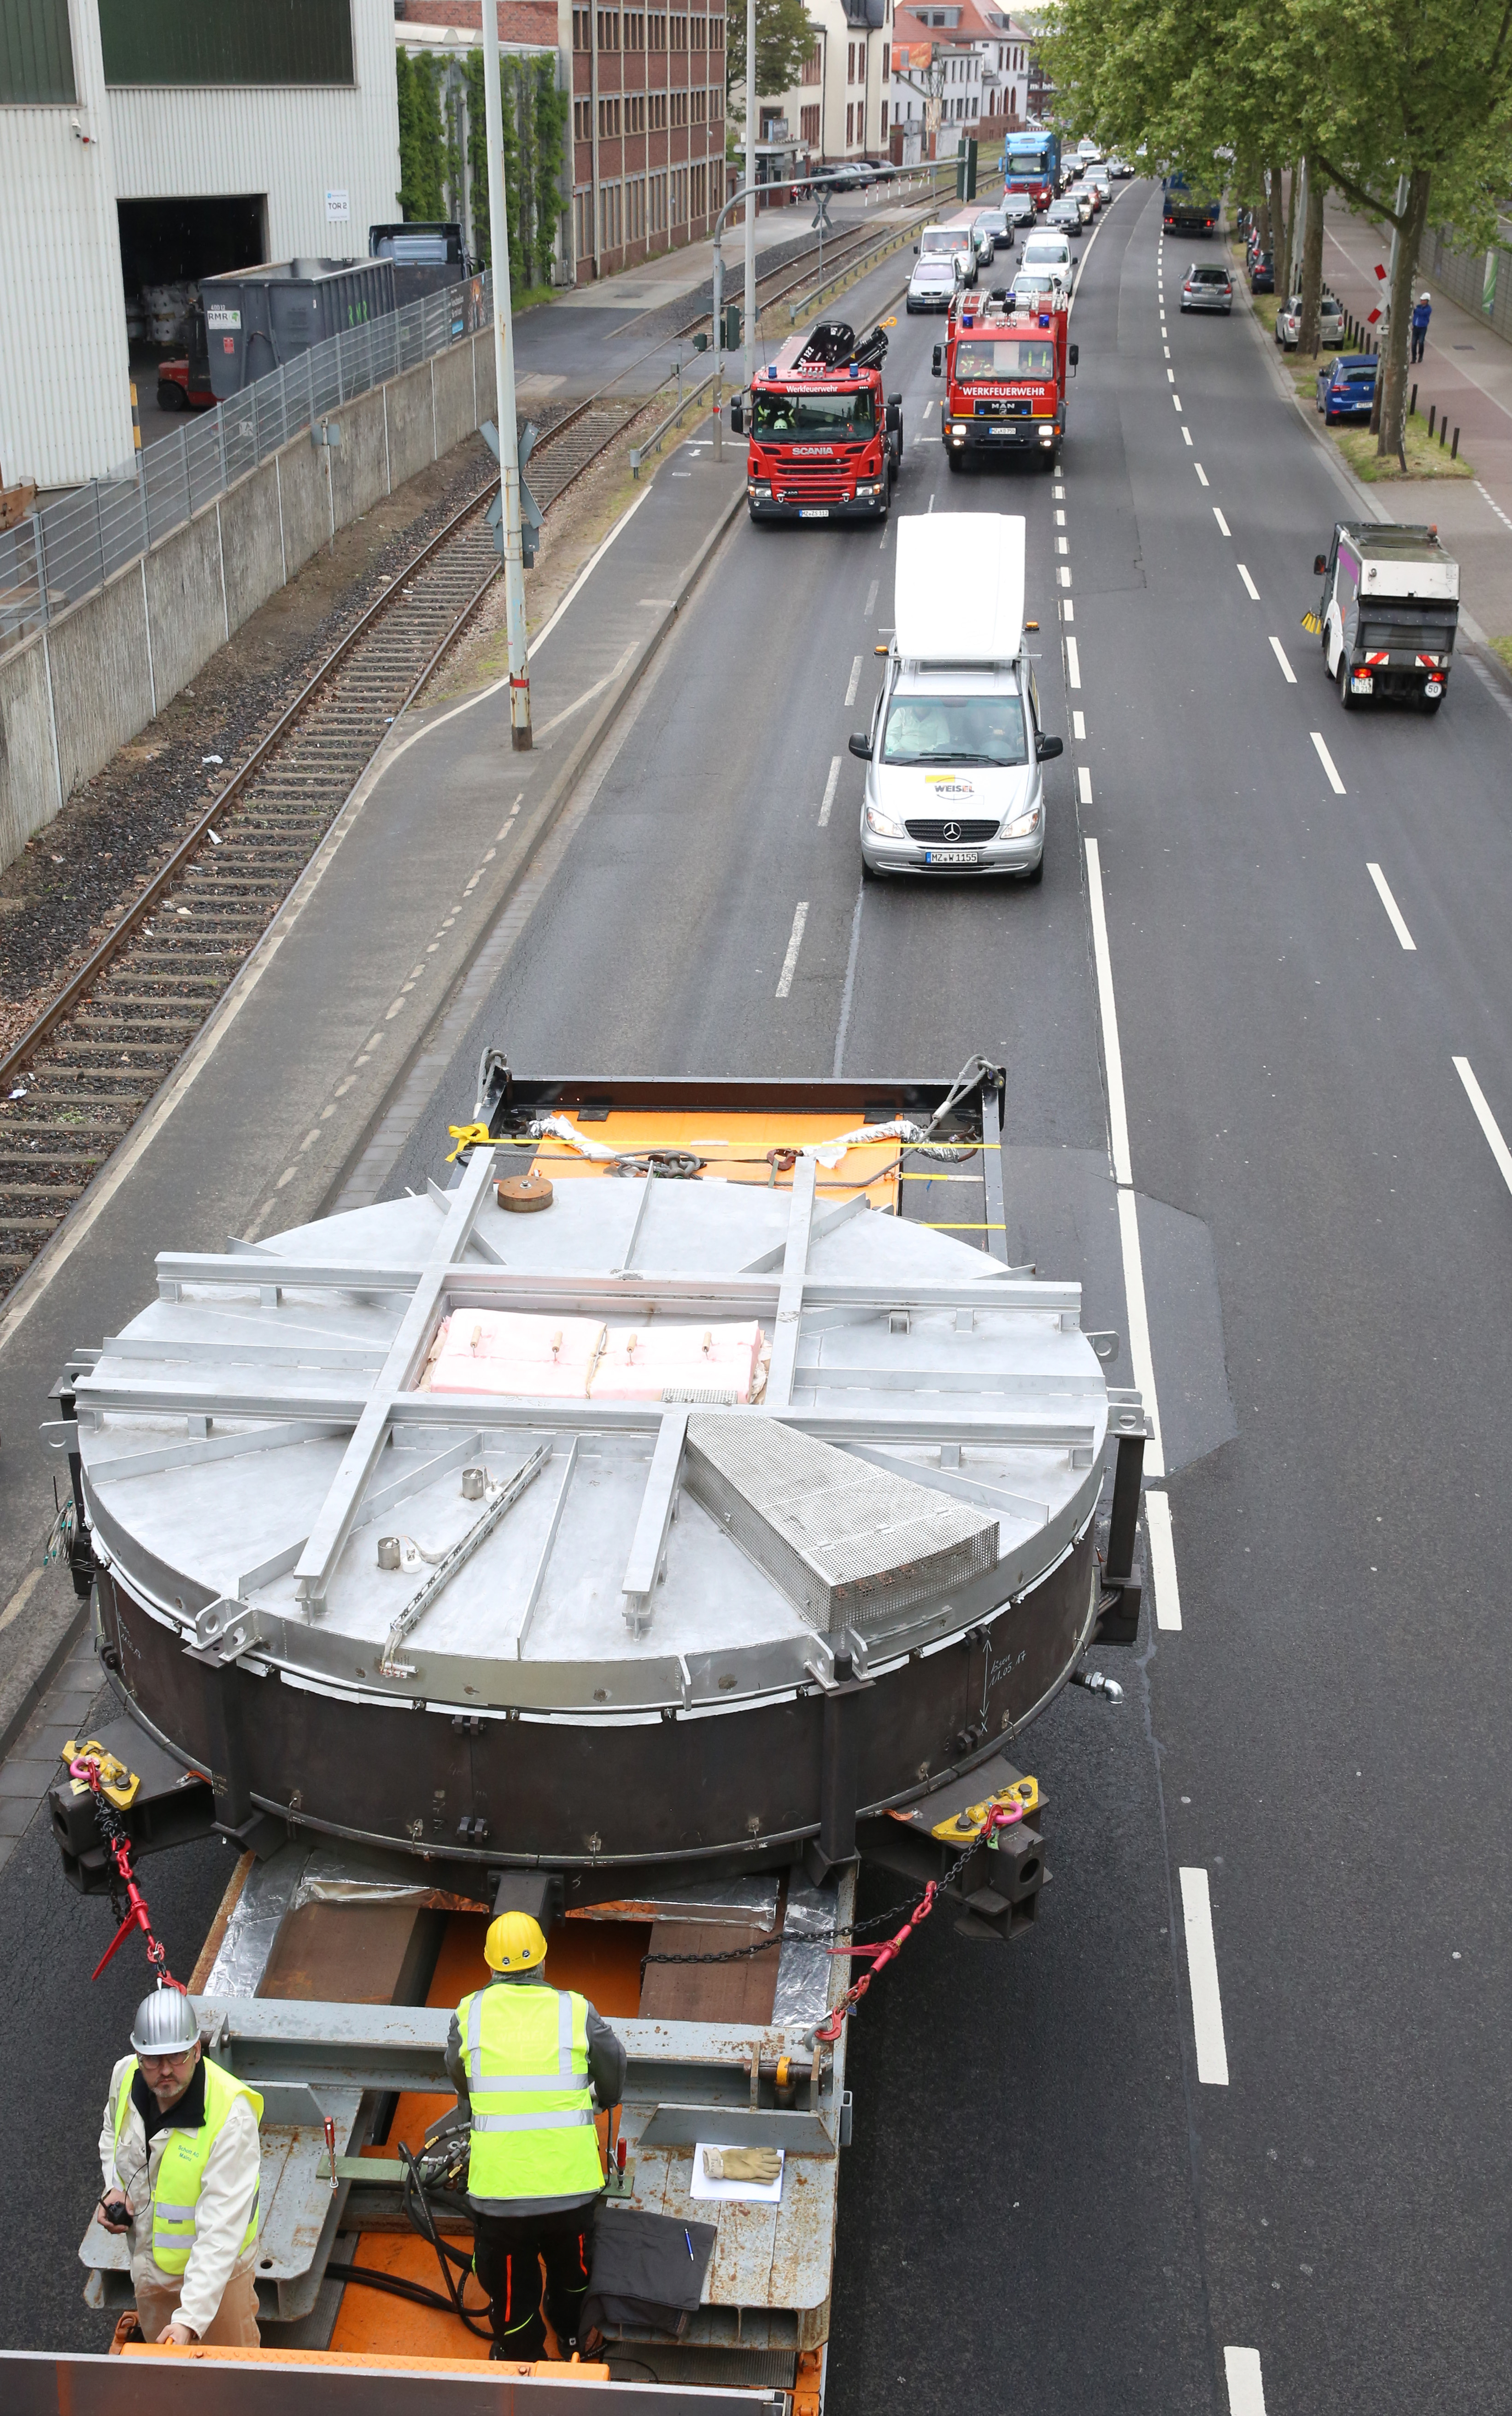

ELT secondary mirror blank in the streets of Mainz

Transfer of ELT secondary mirror blank to the SCHOTT 4-metre blank annealing facility in Mainz, Germany in May 2017. The blank was cast out of ZERODUR®, a material originally developed for astronomical telescopes in the late 1960s. Zerodur® has almost no thermal expansion even when subjected to large temperature fluctuations, is highly chemically resistant, and can be polished to a high standard of finish.

Credit: SCHOTT/ESO